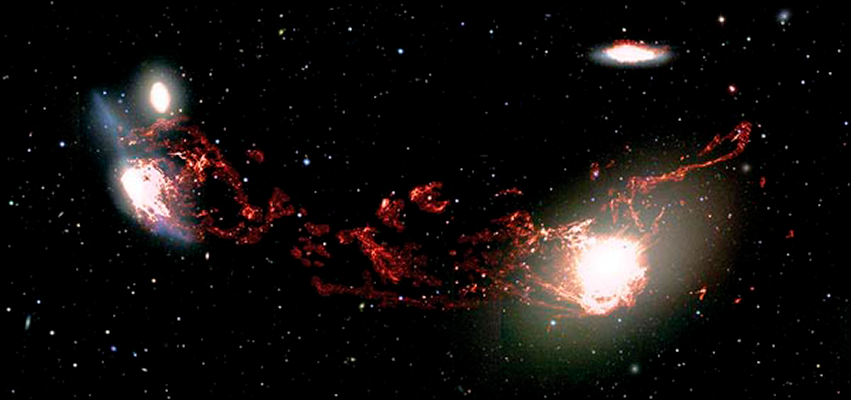

Big Galaxy Collisions Can Stunt Star Formation

A deep new image of the Virgo cluster has revealed monumental tendrils of ionized hydrogen gas 400,000 light-years long connecting the elliptical galaxy M86 and the disturbed spiral galaxy NGC 4438.

Credit: Tomer Tal and Jeffrey Kenney/Yale University and NOAO/AURA/NSF